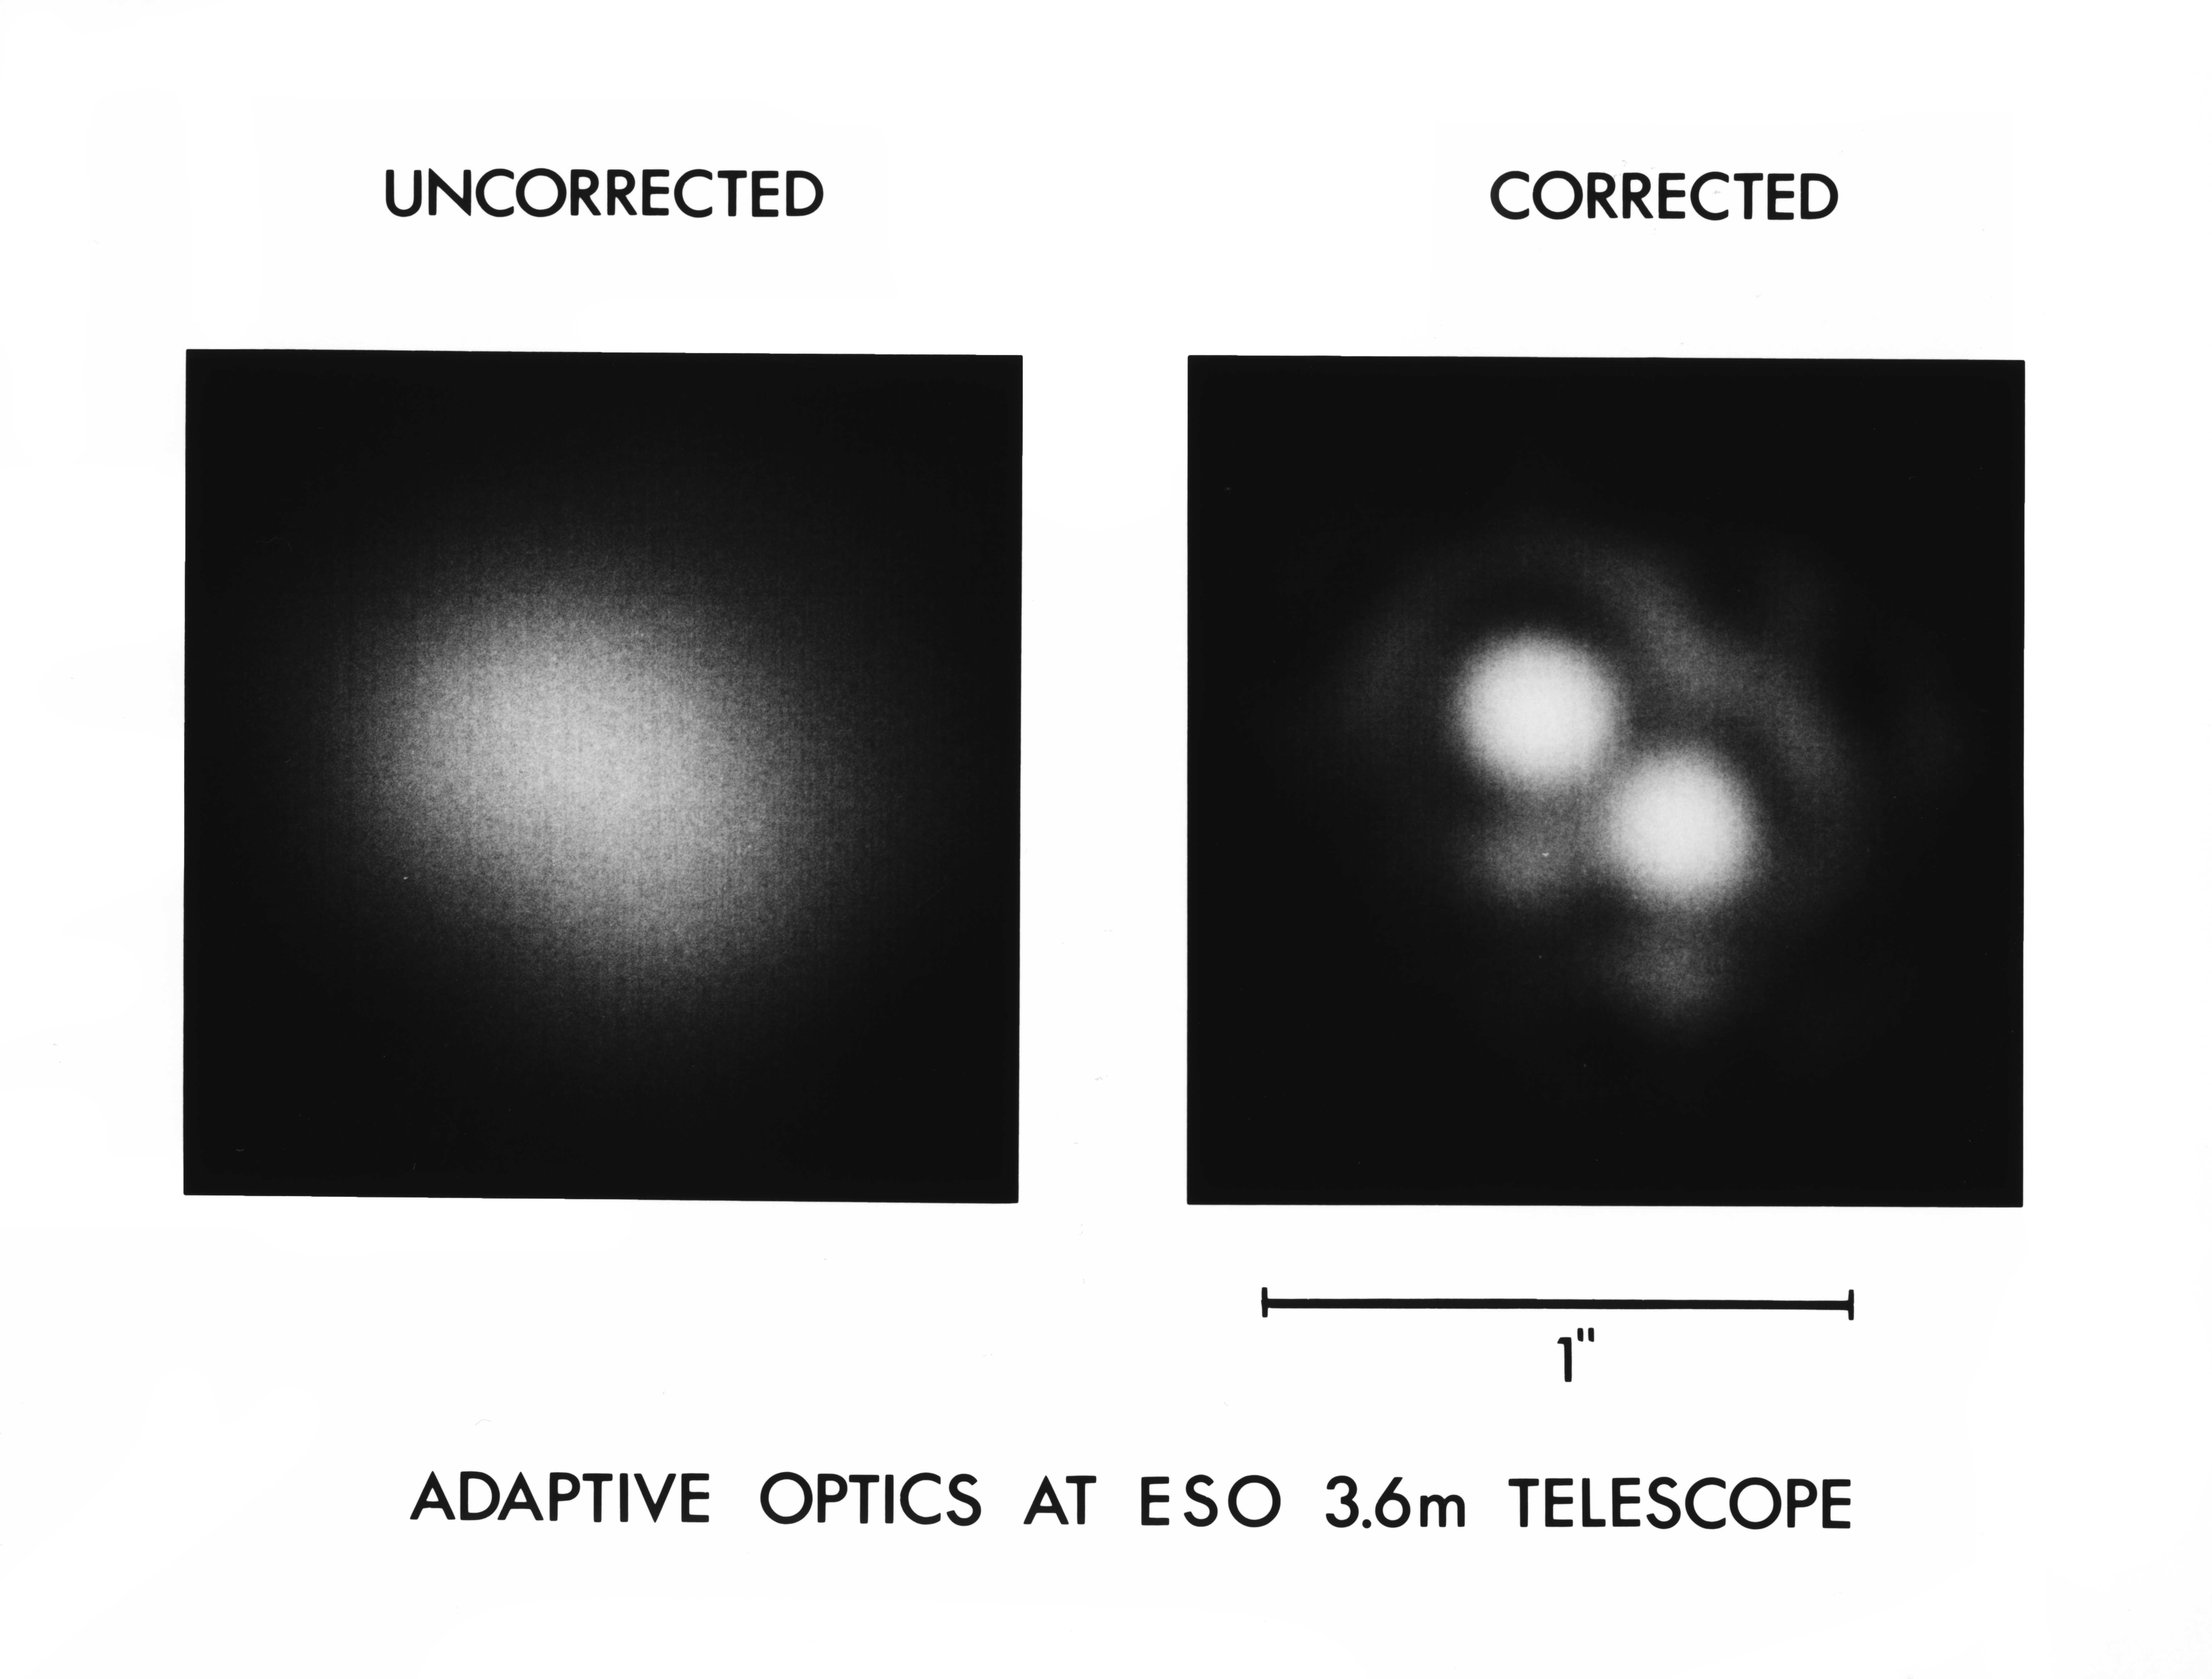

Adaptive optics at play

See adaptive optics distinguish one object into two on ESO's 3.6 Metre Telescope

Credit: ESO/C.Madsen